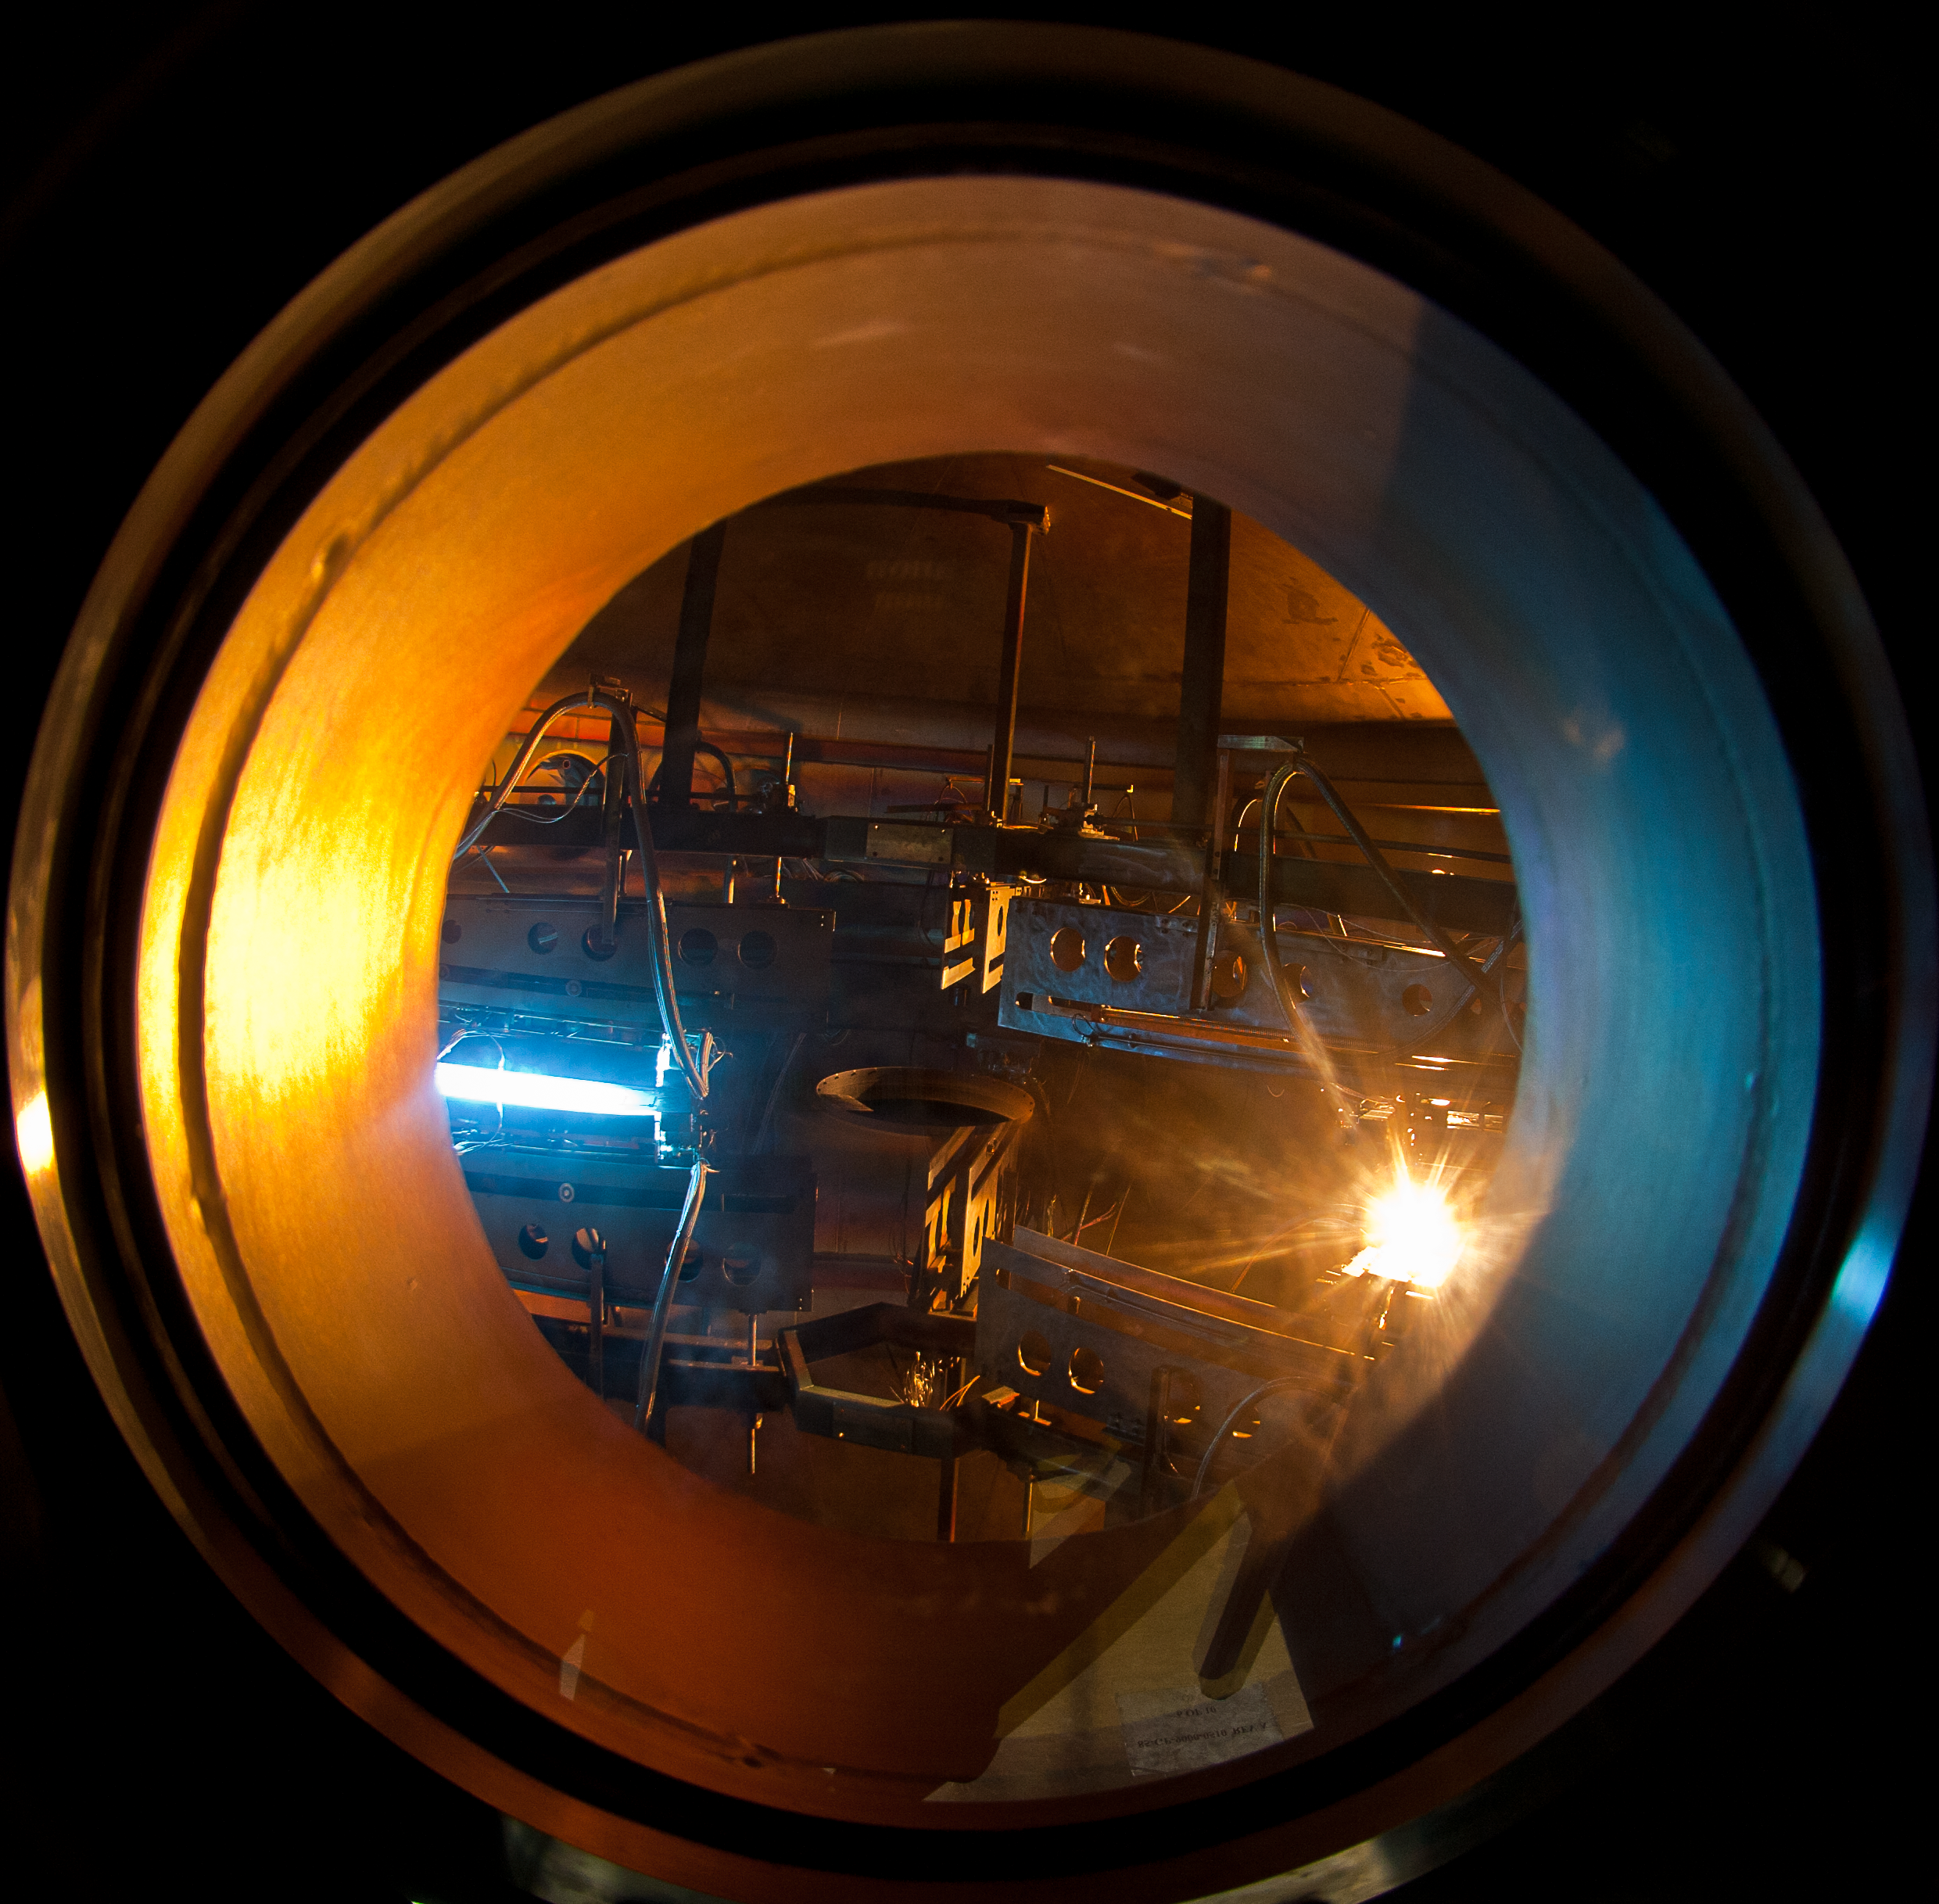

The view through a porthole of the Gemini South coating chamber

The view through a porthole of the Gemini South coating chamber as the magnetrons apply four extremely thin (about 1/1000 the thickness a typical human hair) layers of adhesive, silver, another layer of adhesive, and finally a silica sealant. This image was taken during the application of the silver layer. Read more at https://www.gemini.edu/node/11532.

Credit: NOIRLab/Gemini Observatory/AURA